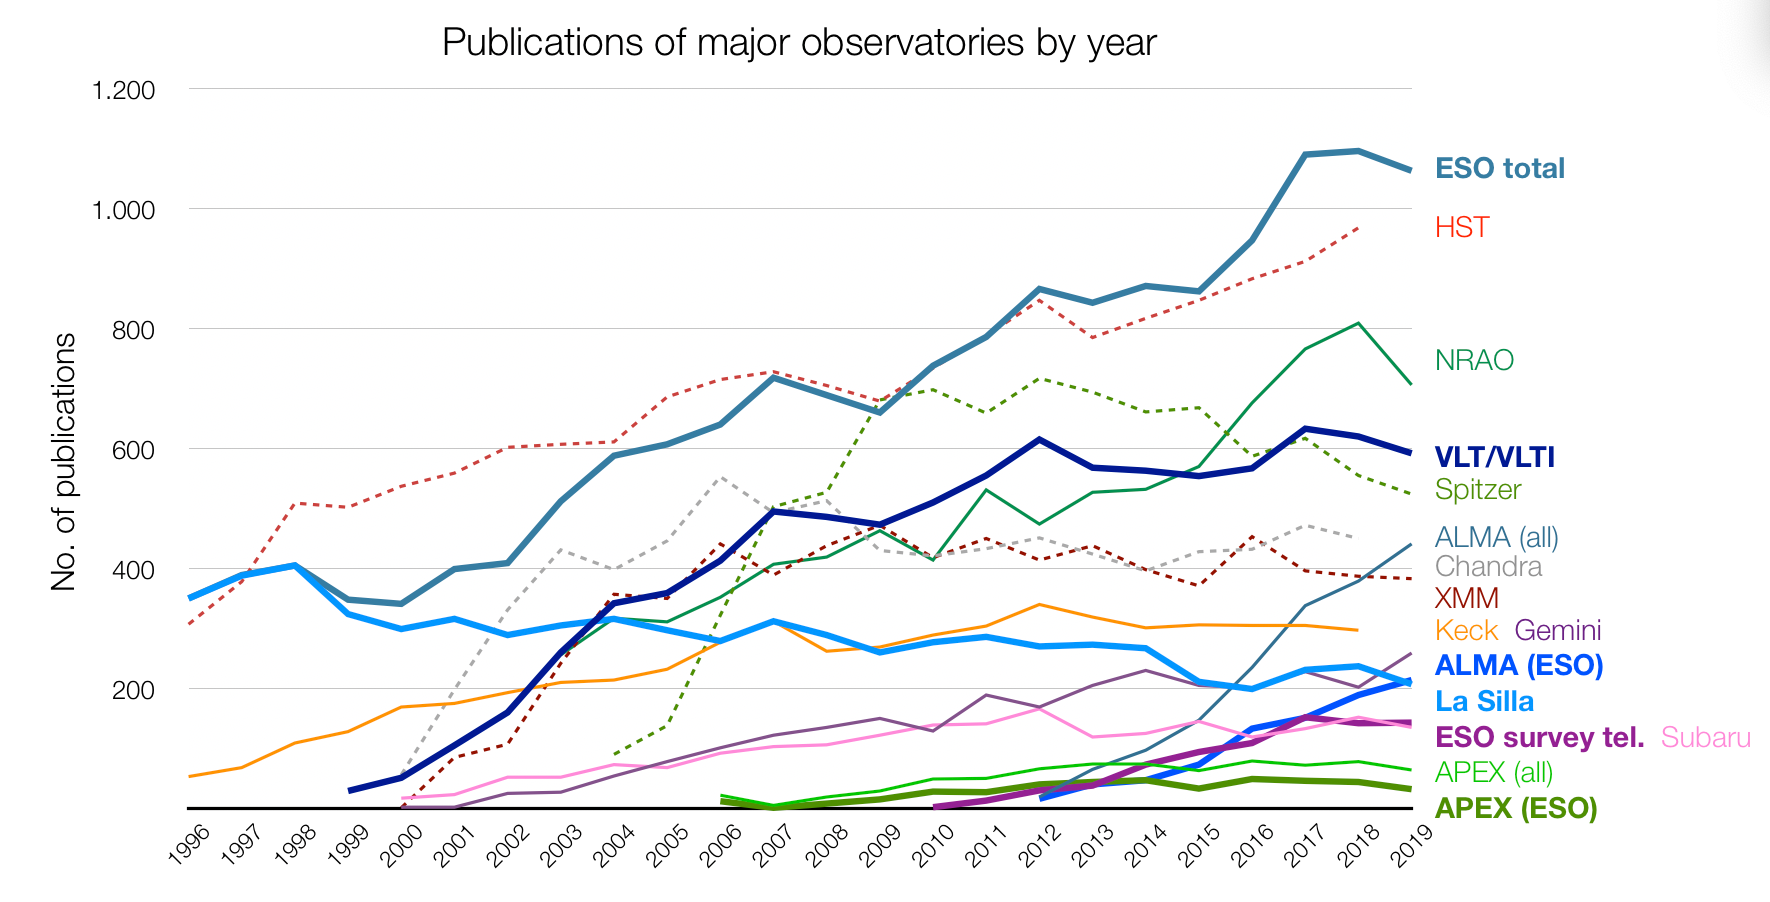

Number of papers published using observational data from different observatories (1996–2019)

The number of refereed papers published based on data from ESO and other telescopes over the period 1996 to 2019. These numbers are from the ESO Telescope Bibliography. Note that different observatories use different selection criteria for inclusion or exclusion of papers.

Credit: ESO